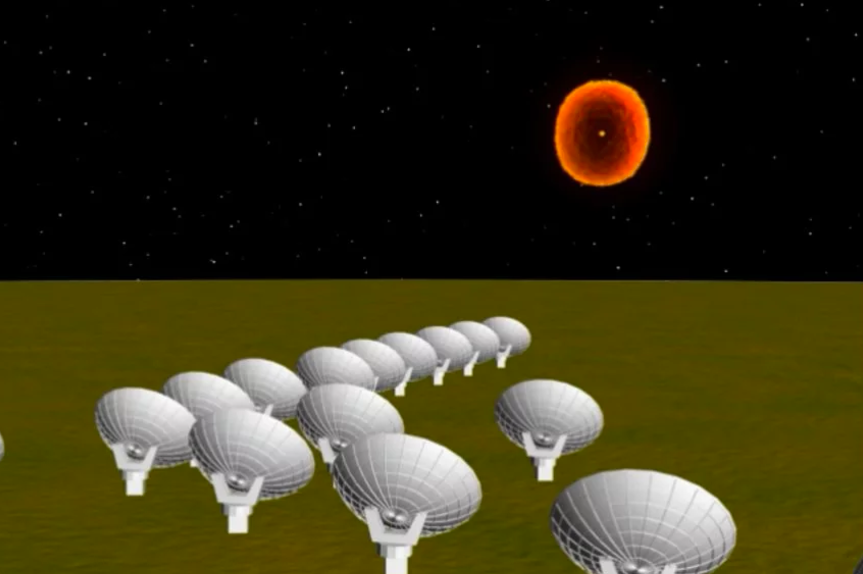

Magnetar Animation

In this artist’s animation, the December 27, 2004 blast from SGR 1806-20 was the brightest outburst ever seen coming from an object beyond our own Solar System. Even at 50,000 light-years away, its burst of gamma rays and X-rays disturbed the Earth’s ionosphere, causing a sudden disruption in some radio communications. A magnetar is a superdense neutron star with a magnetic field thousands of trillions of times more intense than that of the Earth. Scientists believe that SGR 1806-20’s giant burst of energy was somehow triggered by a “starquake” in the neutron star’s crust that caused a catastrophic disruption in the magnetar’s magnetic field. The magnetic disruption “boiled off” particles from the star’s surface into a rapidly-expanding fireball.

Credit: Trent L. Schindler / National Science Foundation